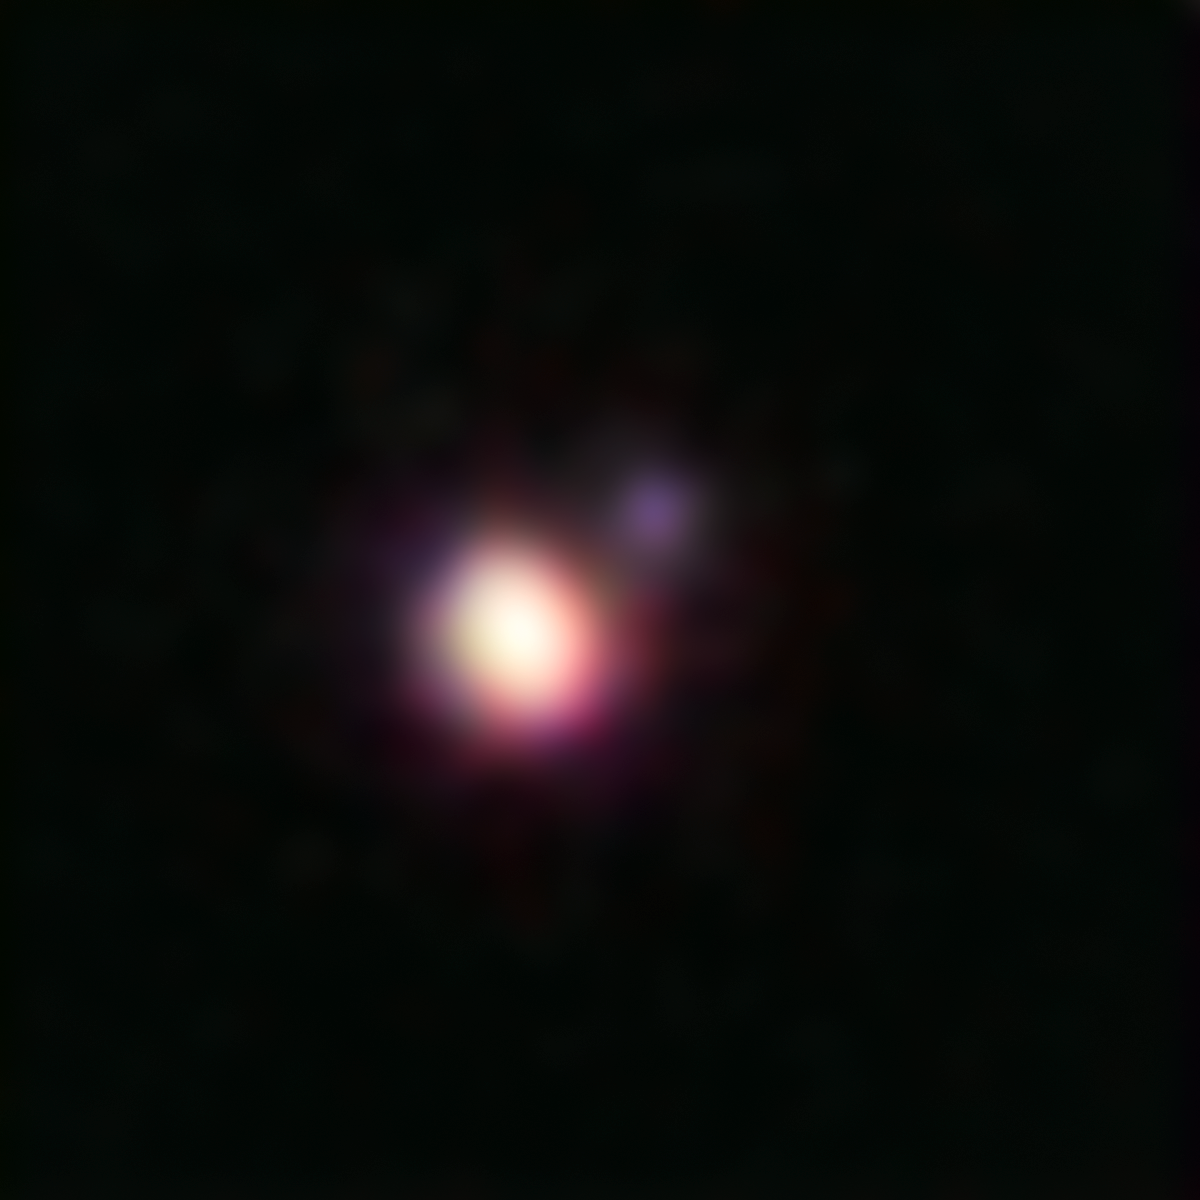

The brown dwarf binary CFBDSIR 1458+10

This image of the brown dwarf binary CFBDSIR 1458+10 was obtained using the Laser Guide Star (LGS) Adaptive Optics system on the Keck II Telescope in Hawaii. Adaptive optics cancels out much of Earth’s atmospheric interference, improving the image sharpness by a factor of ten and enabling the very small separation binary to be resolved. This is the coolest pair of brown dwarfs found so far—the colder and dimmer of the two components is a candidate for the brown dwarf with the lowest temperature ever found. This colour picture was created from images taken through four different filters at near-infrared wavelengths.

Credit: Michael Liu, University of Hawaii